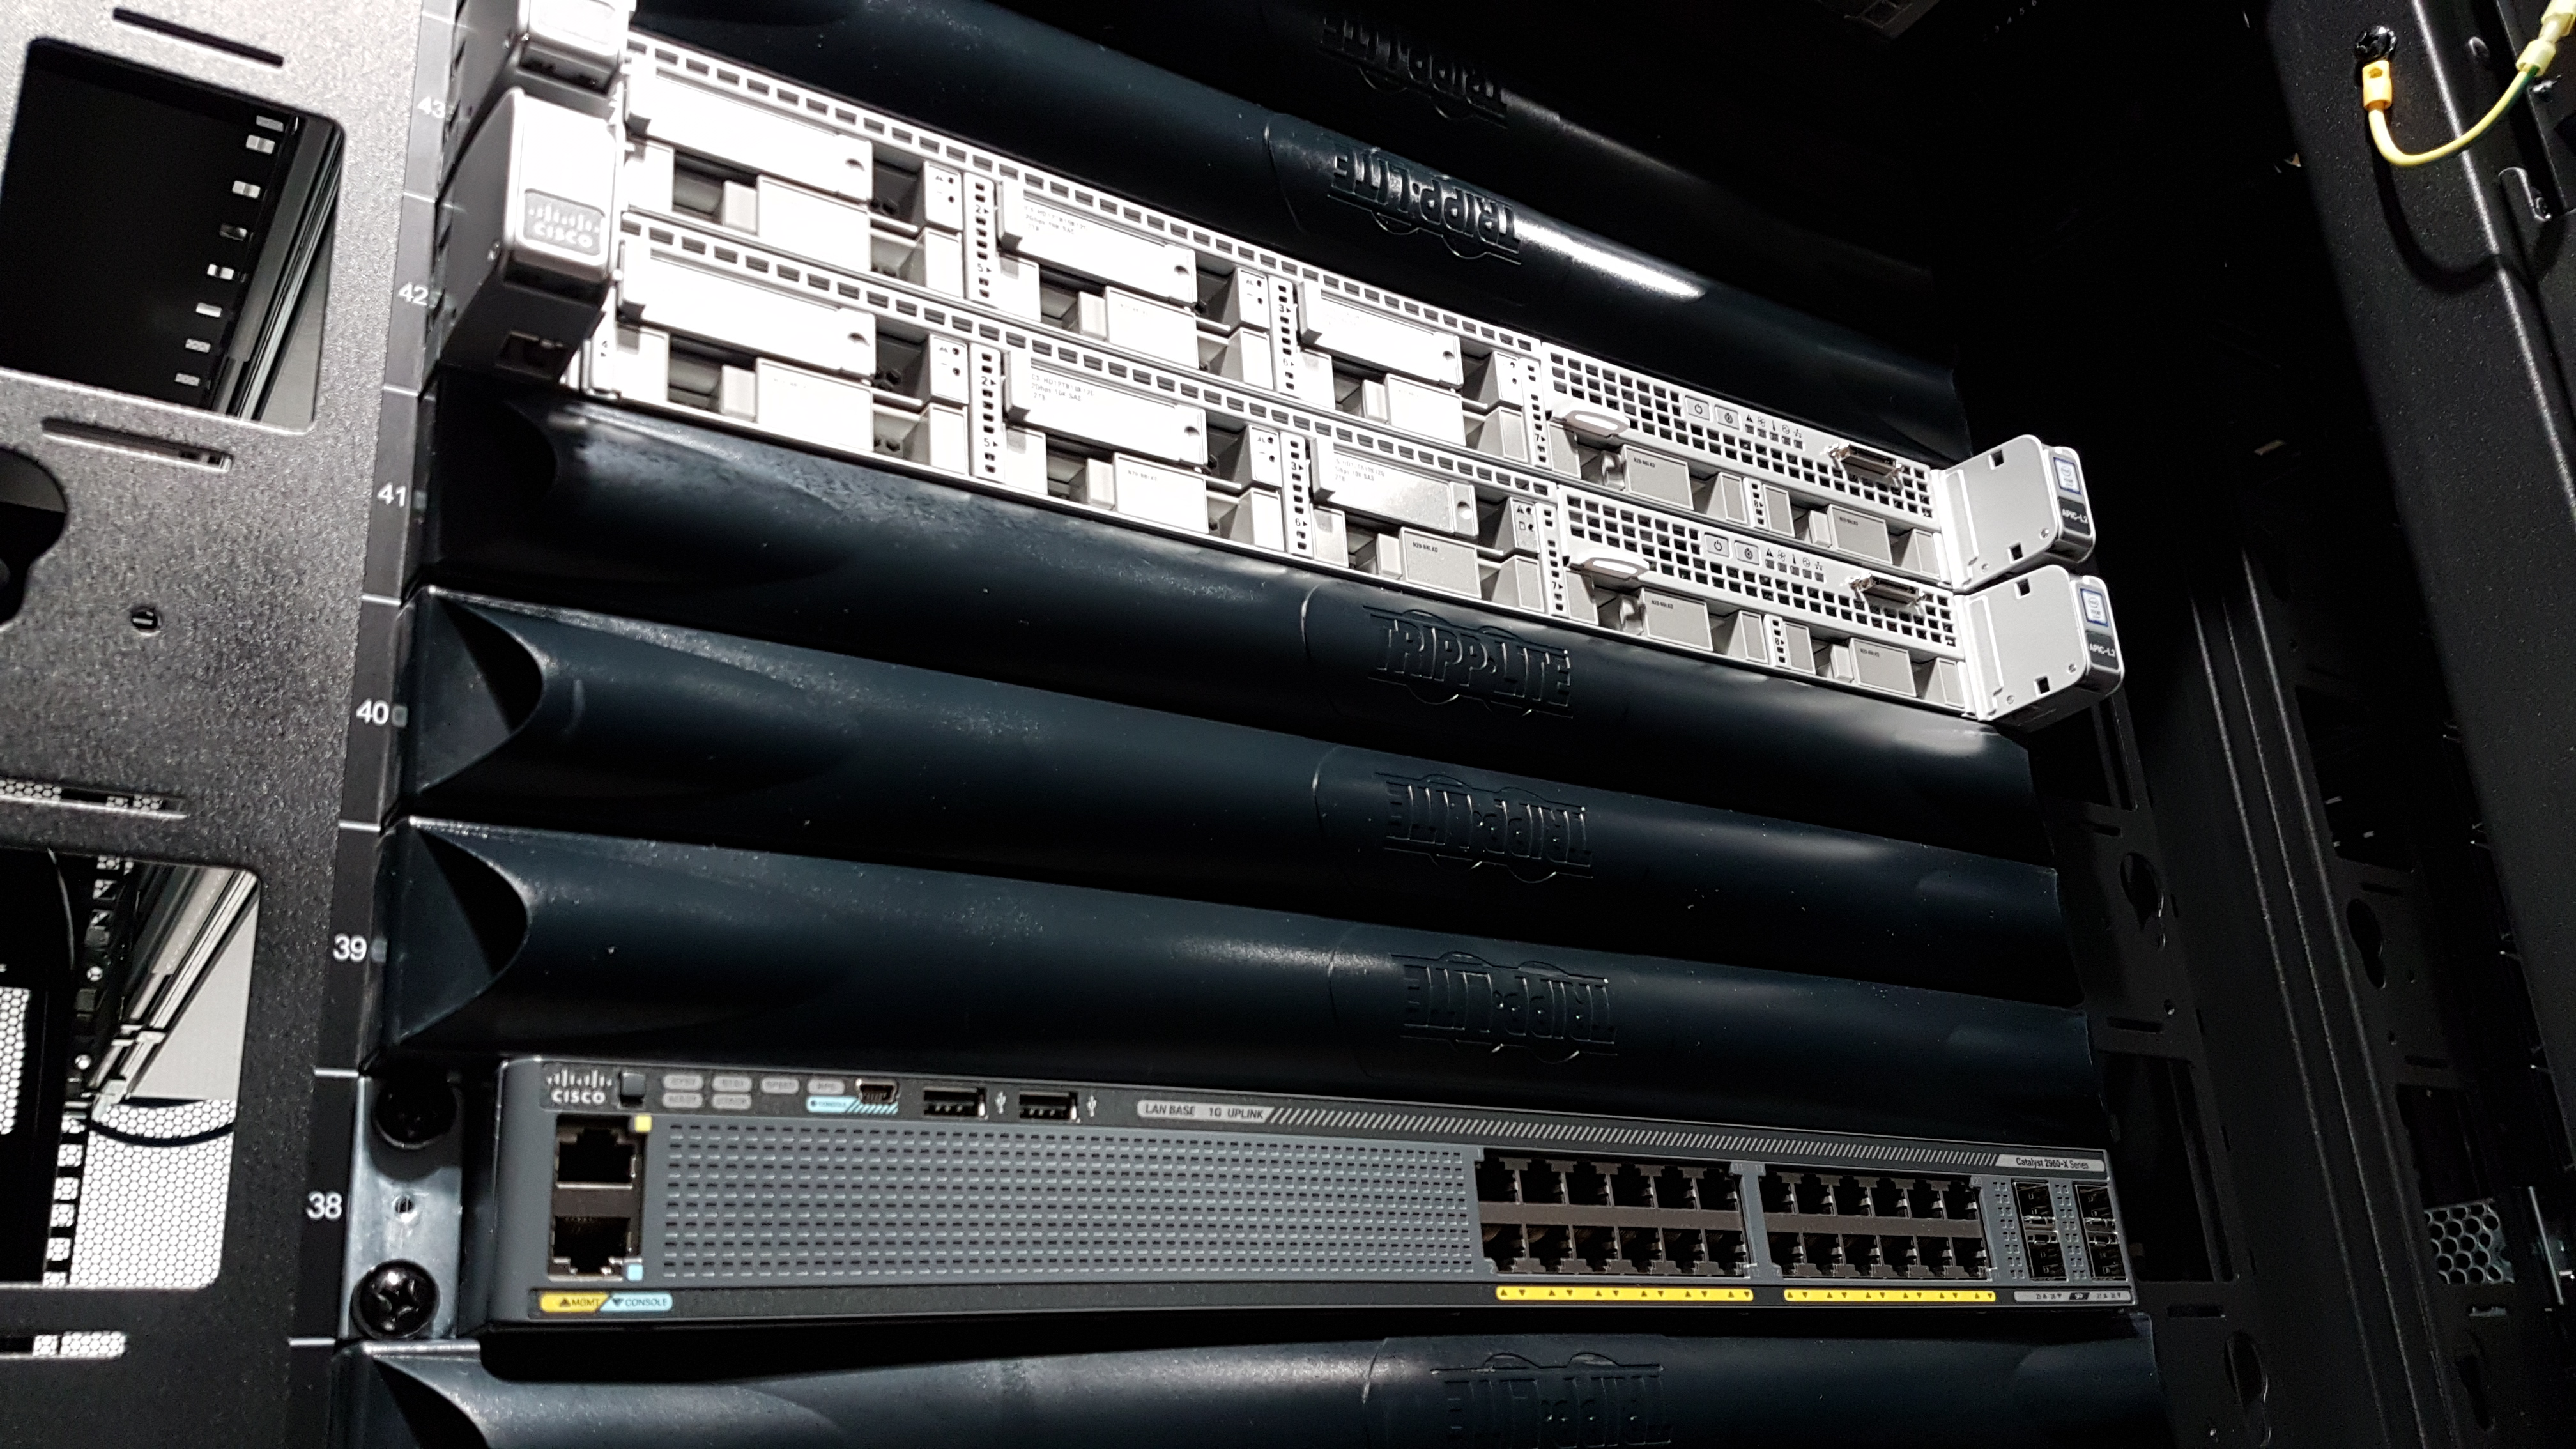

Installation of the first summit network equipment May 2018

A major milestone from Cerro Pachón: installation of the first summit network equipment took place at the beginning of May. After readying the summit computer room, which included ensuring the space was appropriately clean and temperature-controlled, the IT team began installing servers in the room, which will serve as the central hub of communications on Cerro Pachón. Eventually the racks in these photos will be filled with switches that enable communication between the various telescope systems on the summit. The racks will also contain the equipment to light up the network connecting the summit with the base facility in La Serena and beyond. The team also installed a temporary network connection for internet, email, and phones on the summit. Congratulations to everyone who helped with this achievement, especially Sammy Flores, IT Electronic Technician at CISS, Guido Maulen, IT Network Technician for LSST, Luis Corral, Network Engineer for LSST, and Andres Villalobos, IT Systems Engineer for LSST.

Credit: LSST Project/NSF/AURA